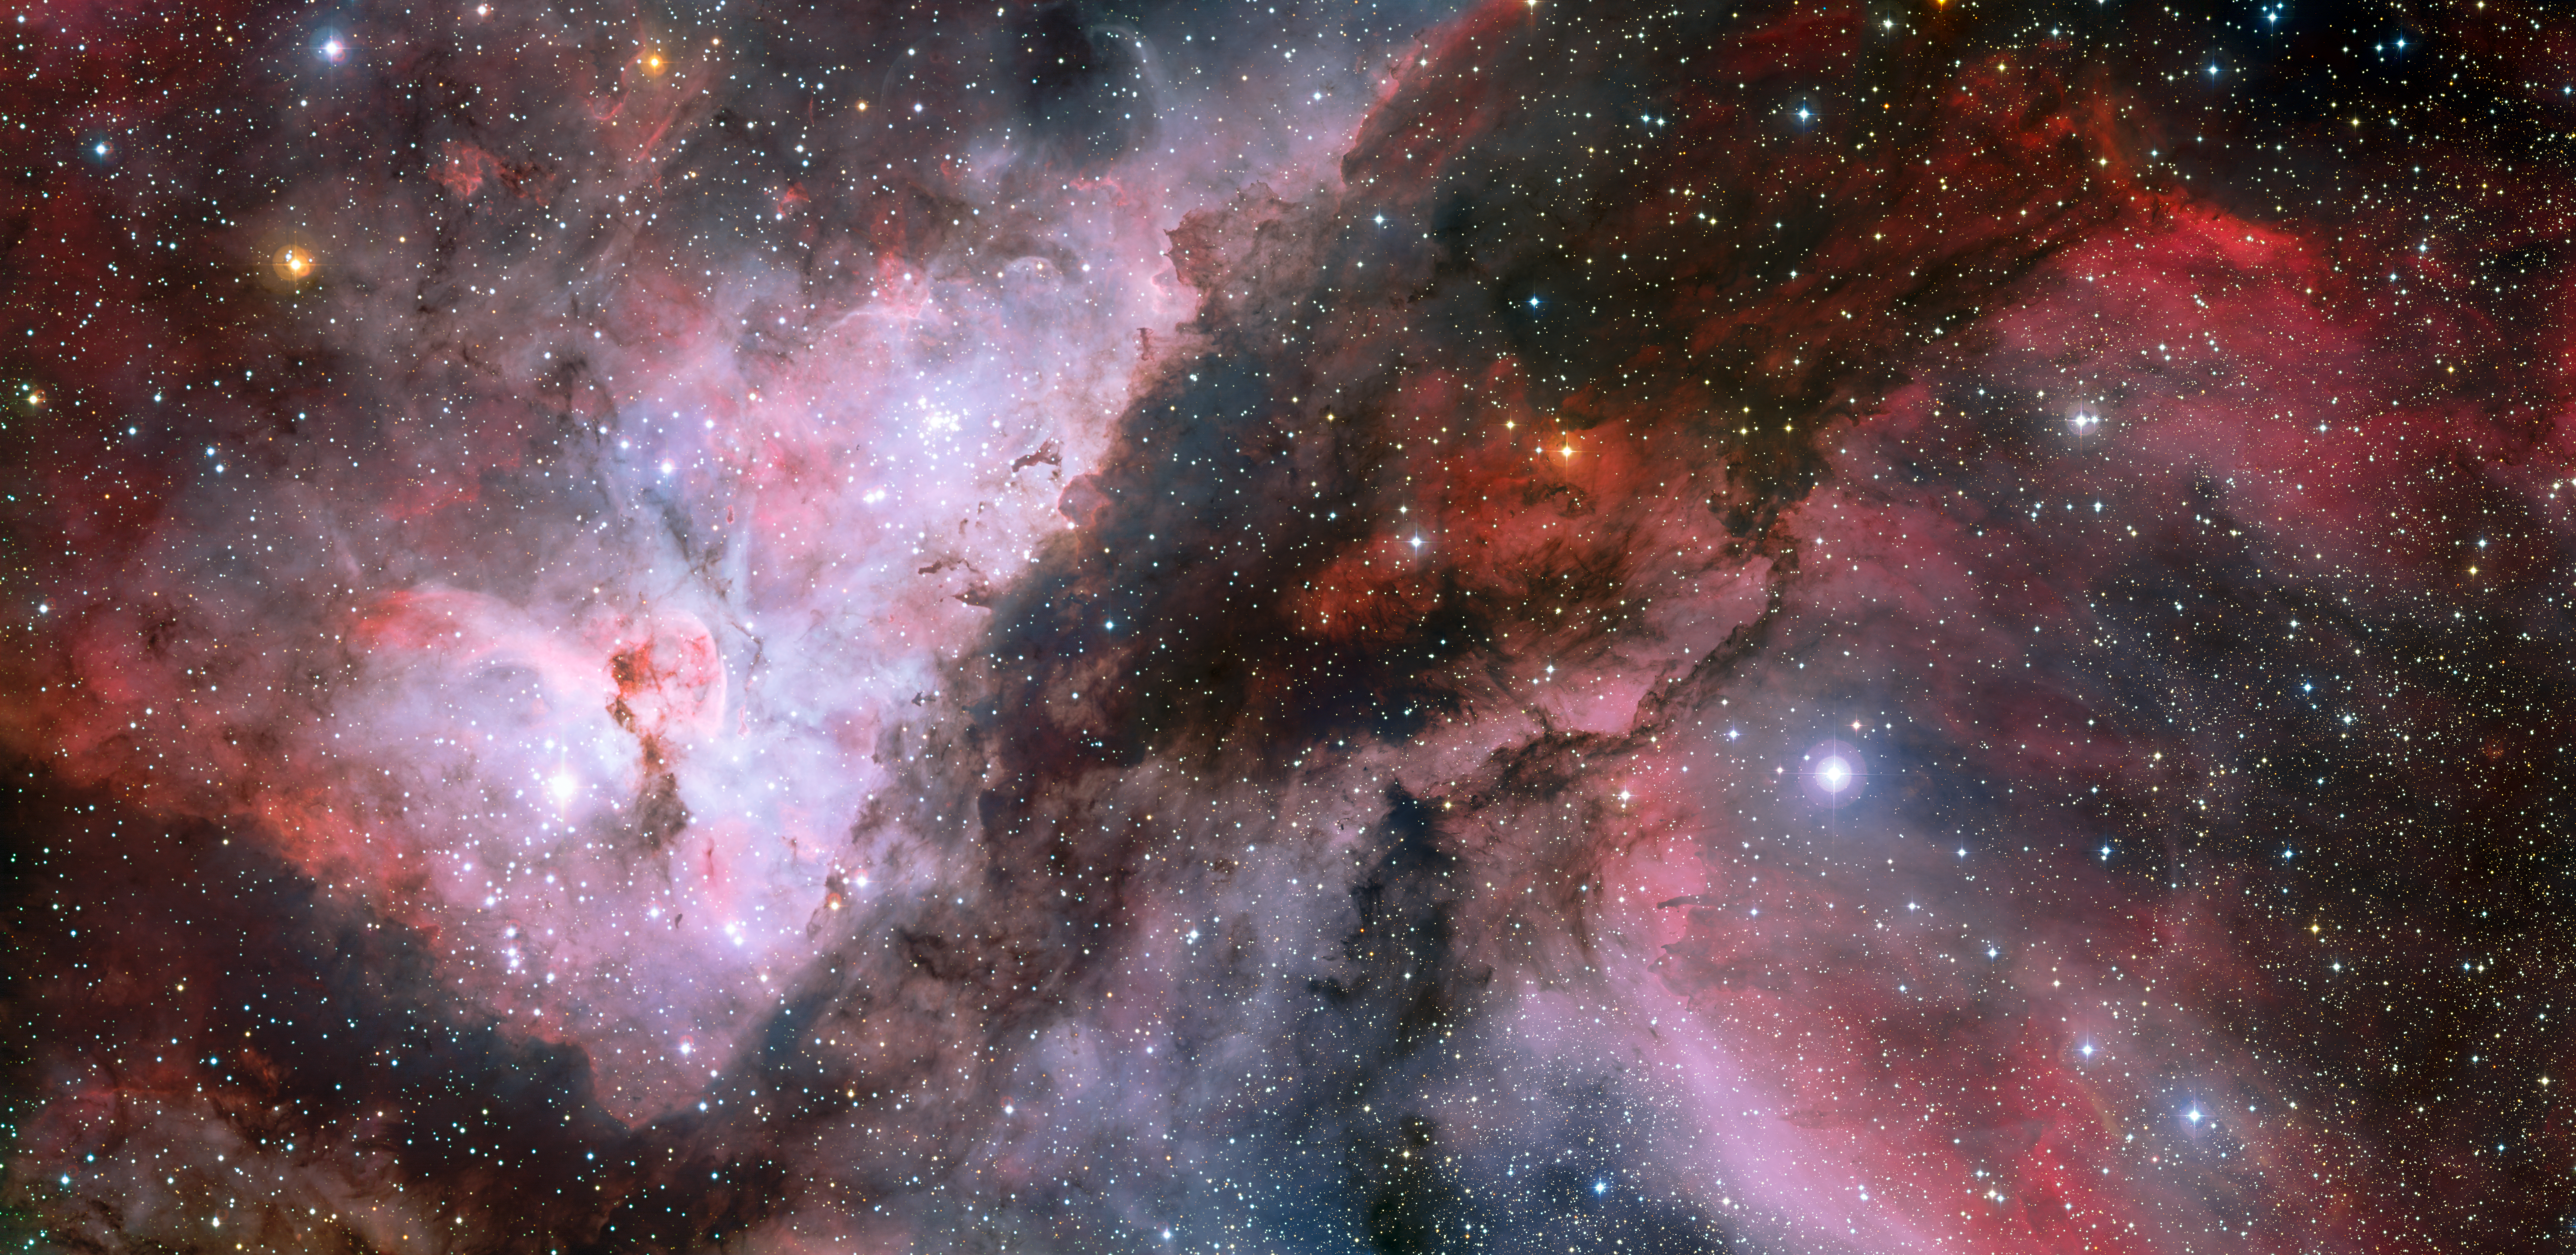

Panoramic view of the WR 22 and Eta Carinae regions of the Carina Nebula*

This spectacular panoramic view combines a new image of the field around the Wolf–Rayet star WR 22 in the Carina Nebula (right) with an earlier picture of the region around the unique star Eta Carinae in the heart of the nebula (left). The picture was created from images taken with the Wide Field Imager on the MPG/ESO 2.2-metre telescope at ESO’s La Silla Observatory in Chile.

This image is available as a mounted image in the ESOshop.

#L

Credit: ESO